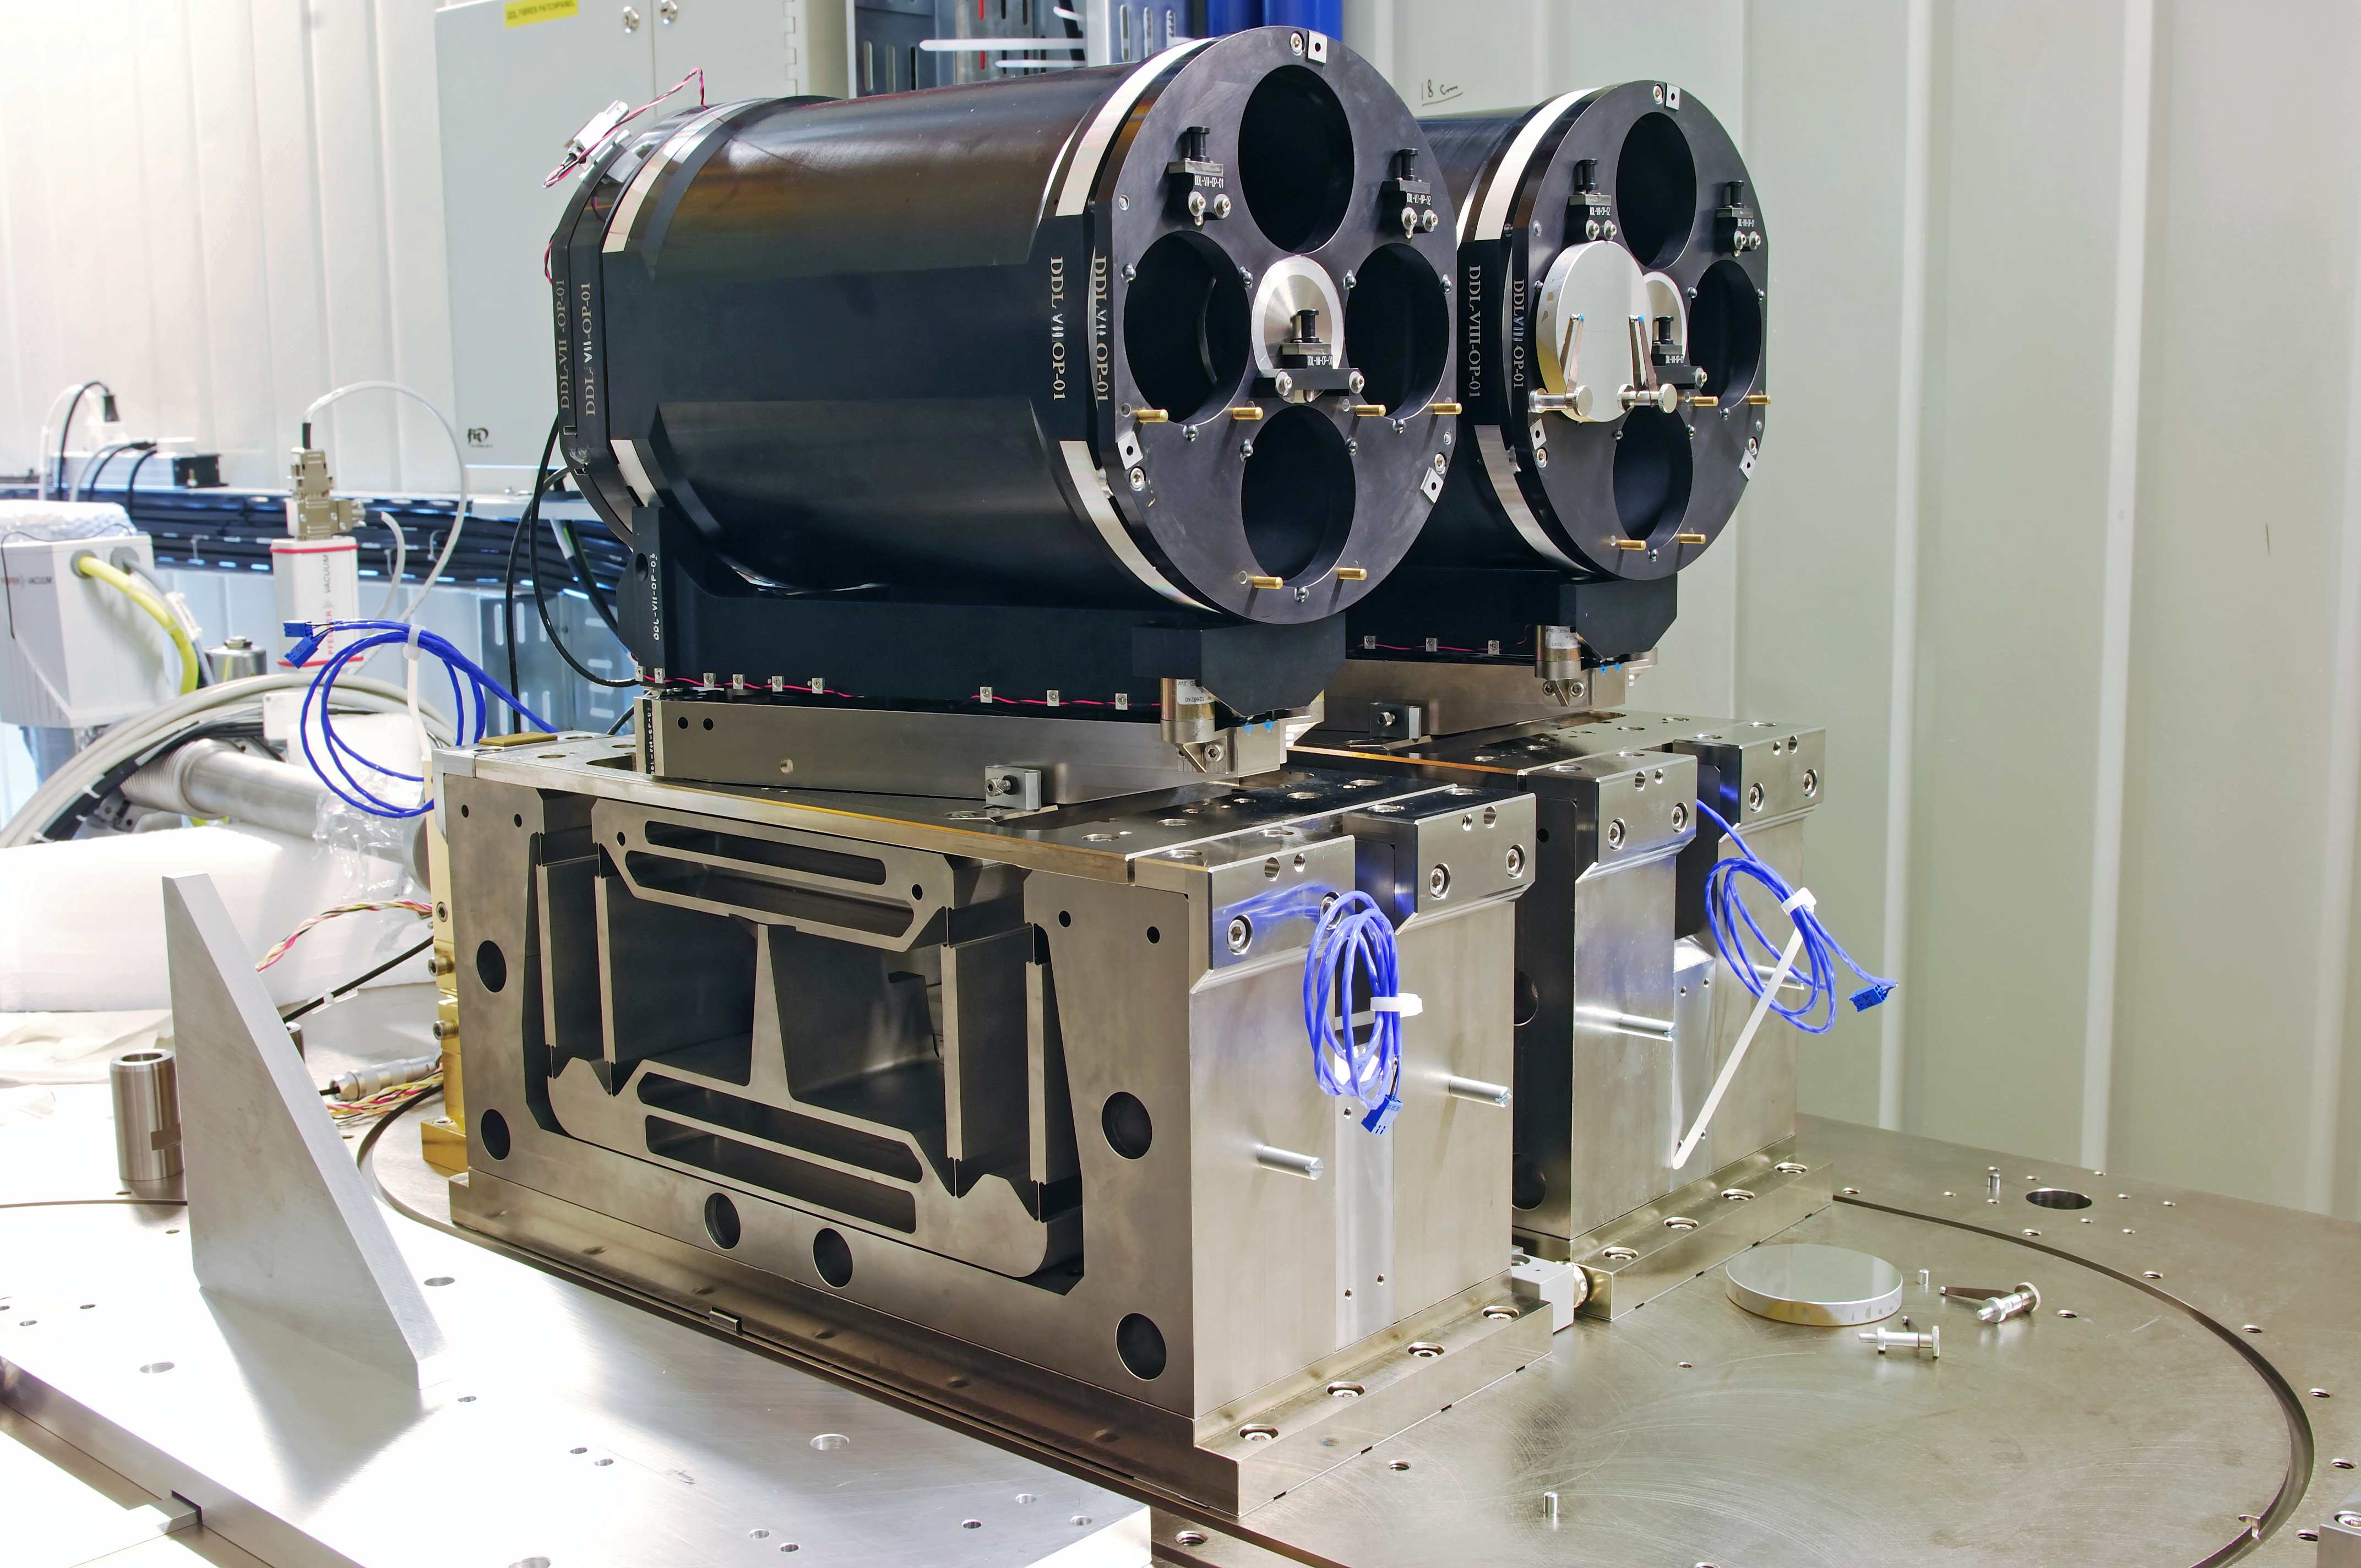

ESO PRIMA DDL

The PRIMA Differential Delay Lines (DDL), part of the ESO Very Large Telescope Interferometer (VLTI) at Cerro Paranal, Chile.

Credit: ESO/F. Kamphues